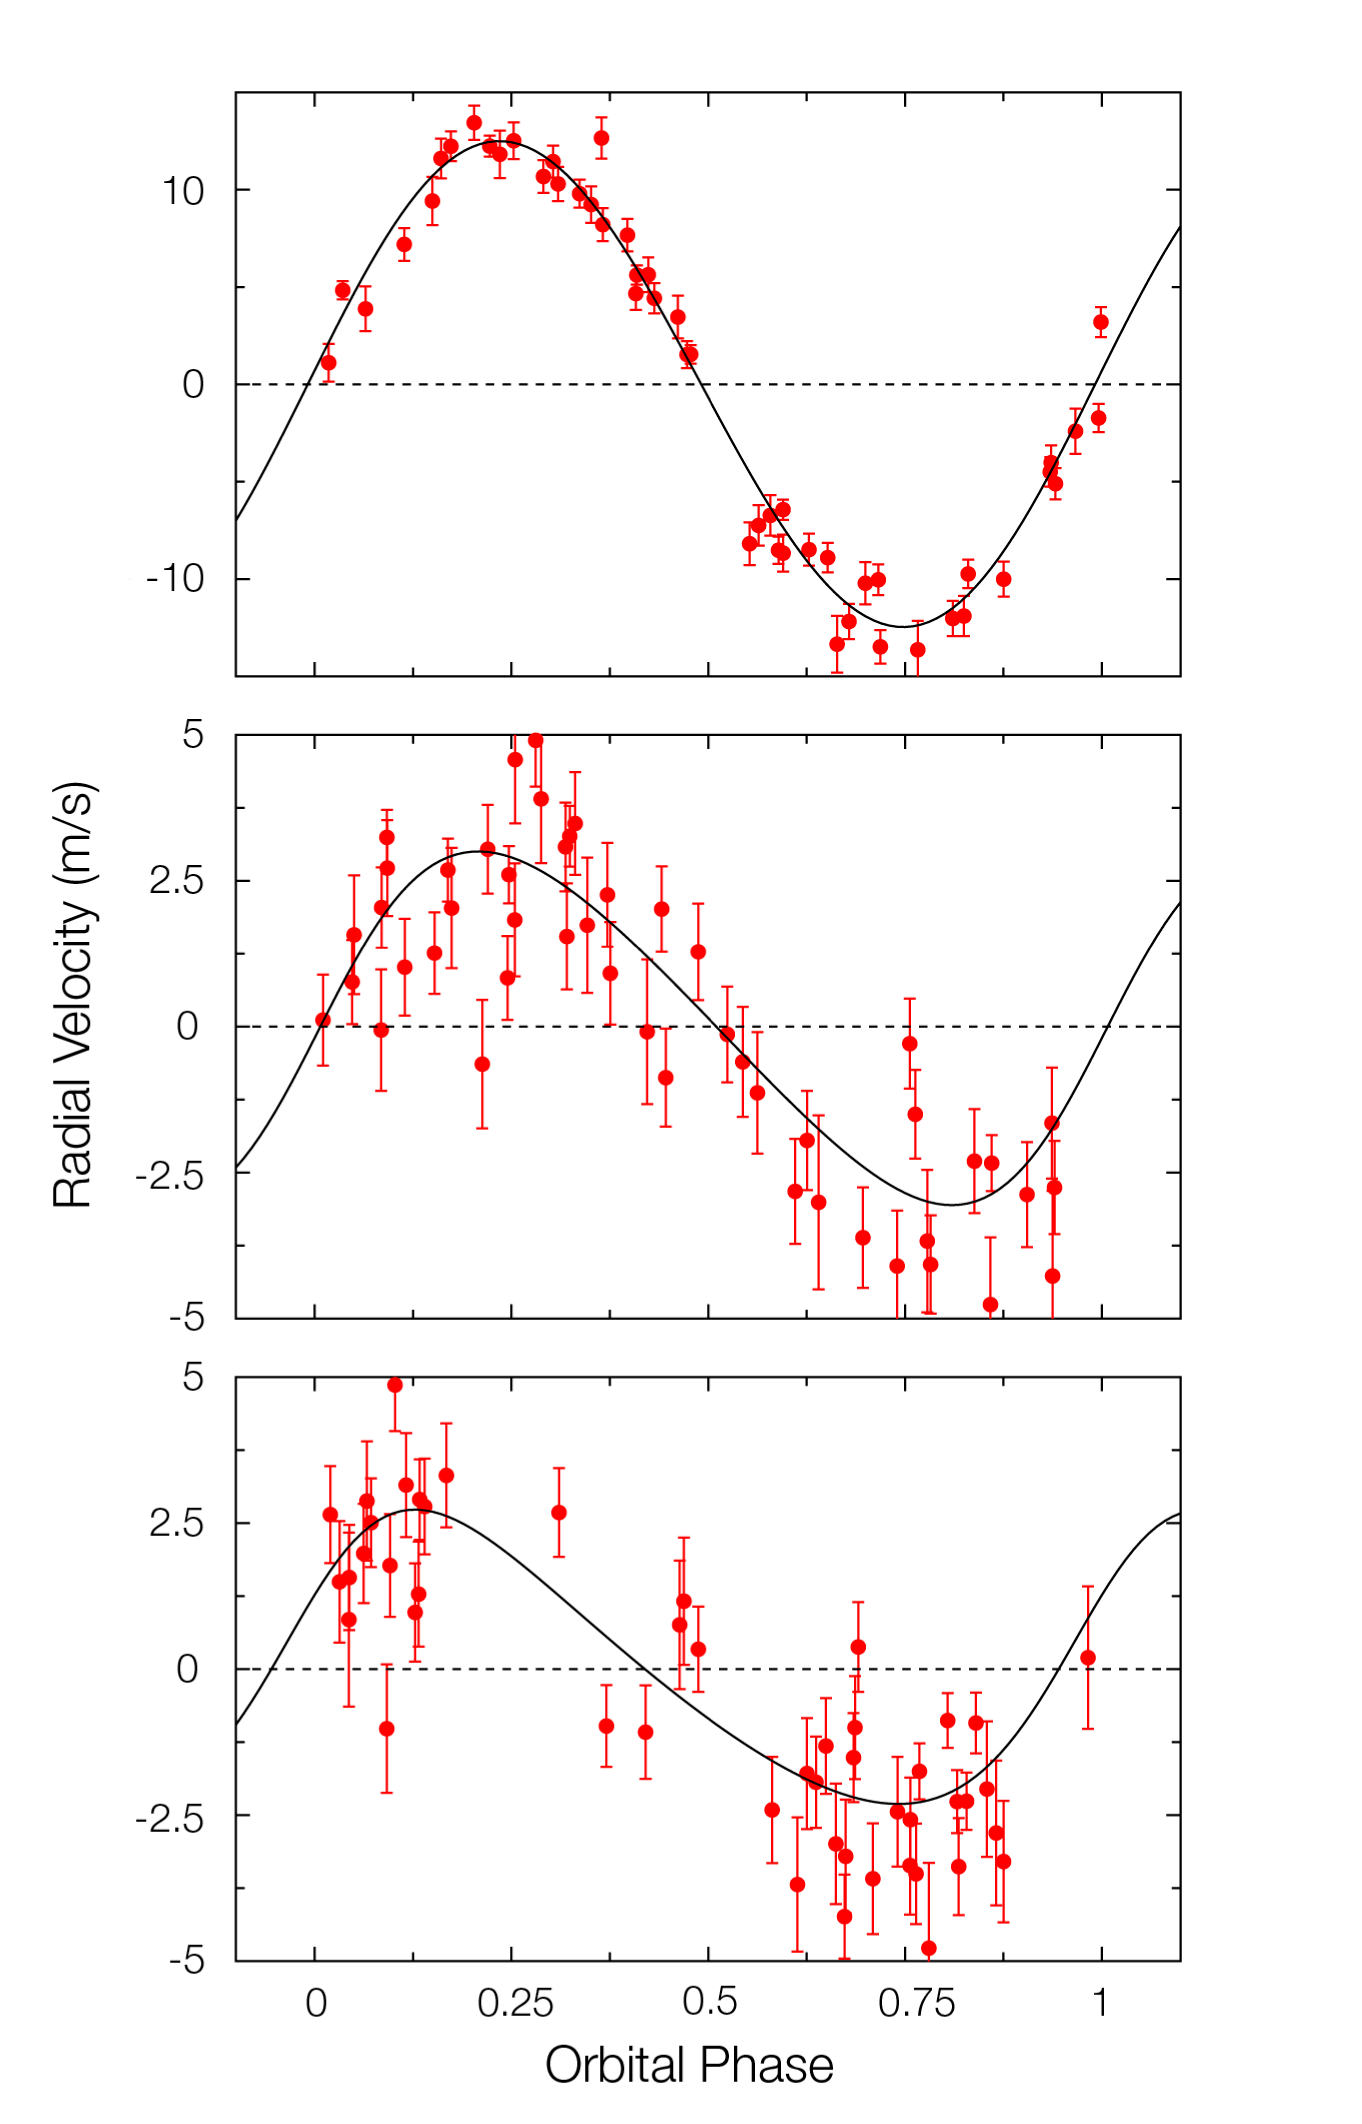

Velocity variations of Gliese 581

Three-planet Keplerian model of the Gliese 581 radial-velocity variations. The panels display the phase-folded curve of each of the planets, with points representing the observed radial velocities, after removing the effect of the other planets. Top panel refers to the 15 Earth-mass planet orbiting close to the star (5-d period), the middle one is the 5 Earth-mass planet in the habitable zone and the lower panel shows evidence for a third, 8 Earth-mass planet with a period of 84 days. The error on one measurement is of the order of 1 m/s.

Credit: ESO